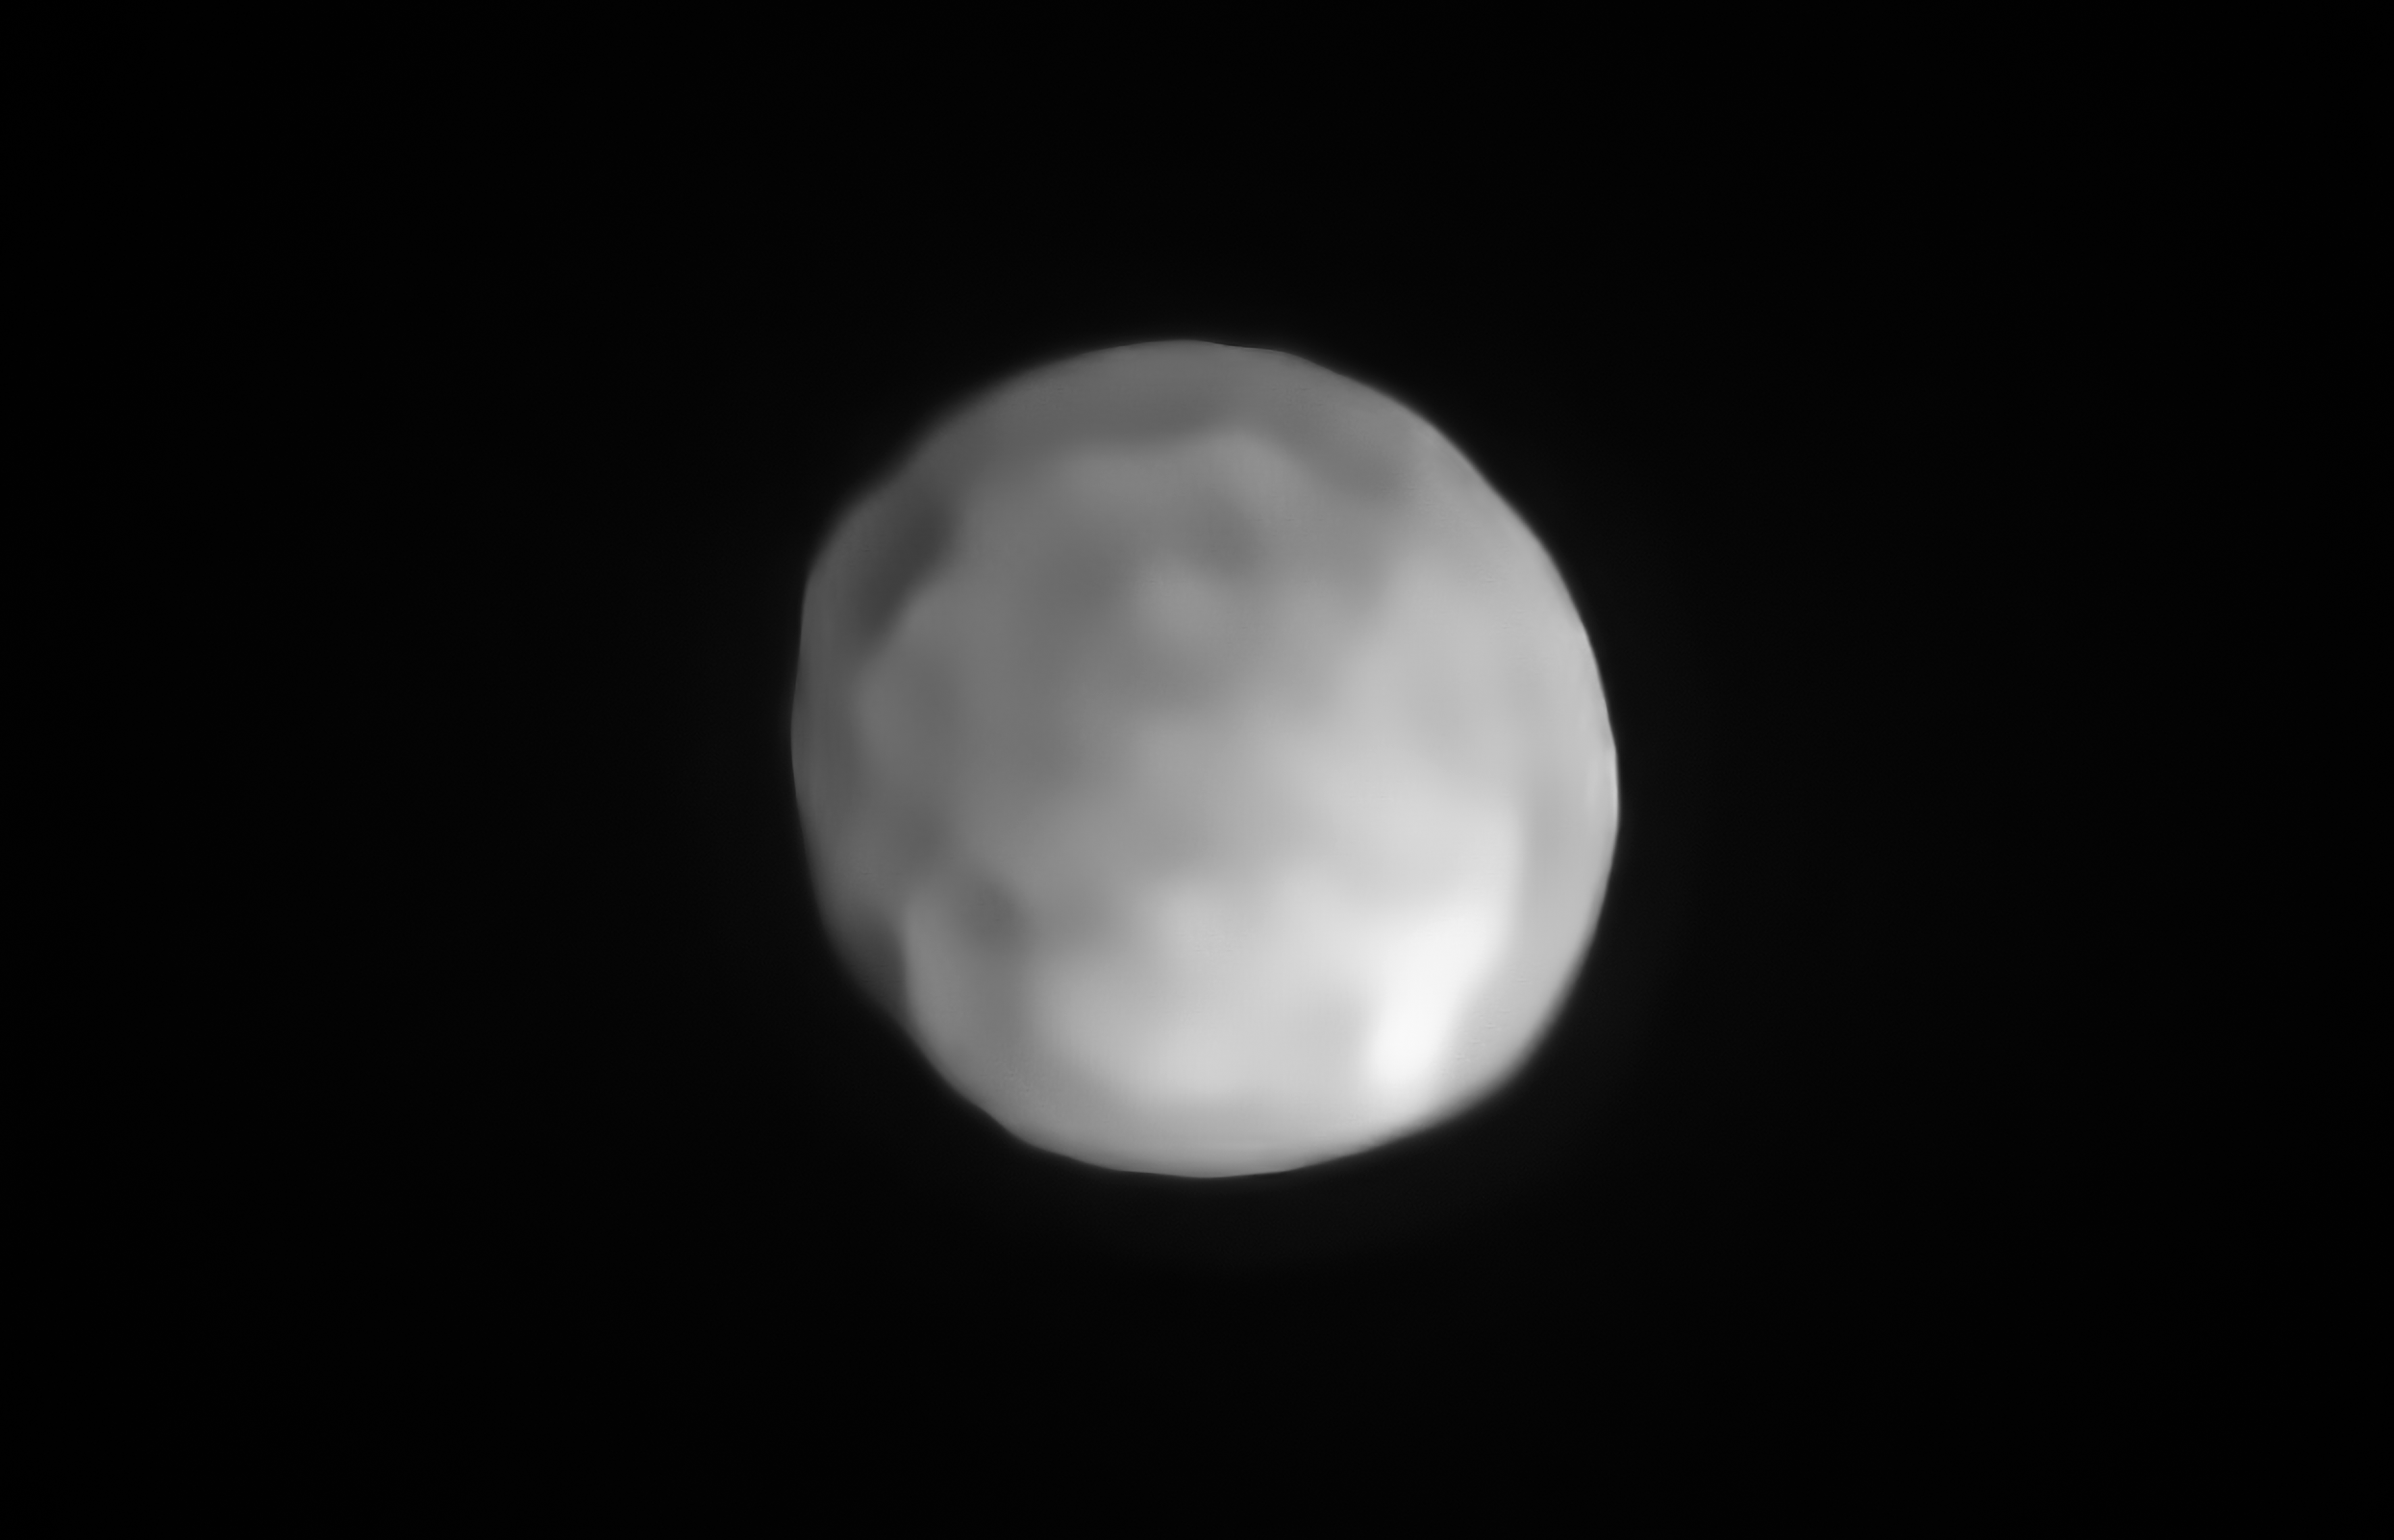

SPHERE image of Hygiea

A new SPHERE/VLT image of Hygiea, which could be the Solar System’s smallest dwarf planet yet. As an object in the main asteroid belt, Hygiea satisfies right away three of the four requirements to be classified as a dwarf planet: it orbits around the Sun, it is not a moon and, unlike a planet, it has not cleared the neighbourhood around its orbit. The final requirement is that it have enough mass that its own gravity pulls it into a roughly spherical shape. This is what VLT observations have now revealed about Hygiea.

Credit: ESO/P. Vernazza et al./MISTRAL algorithm (ONERA/CNRS)